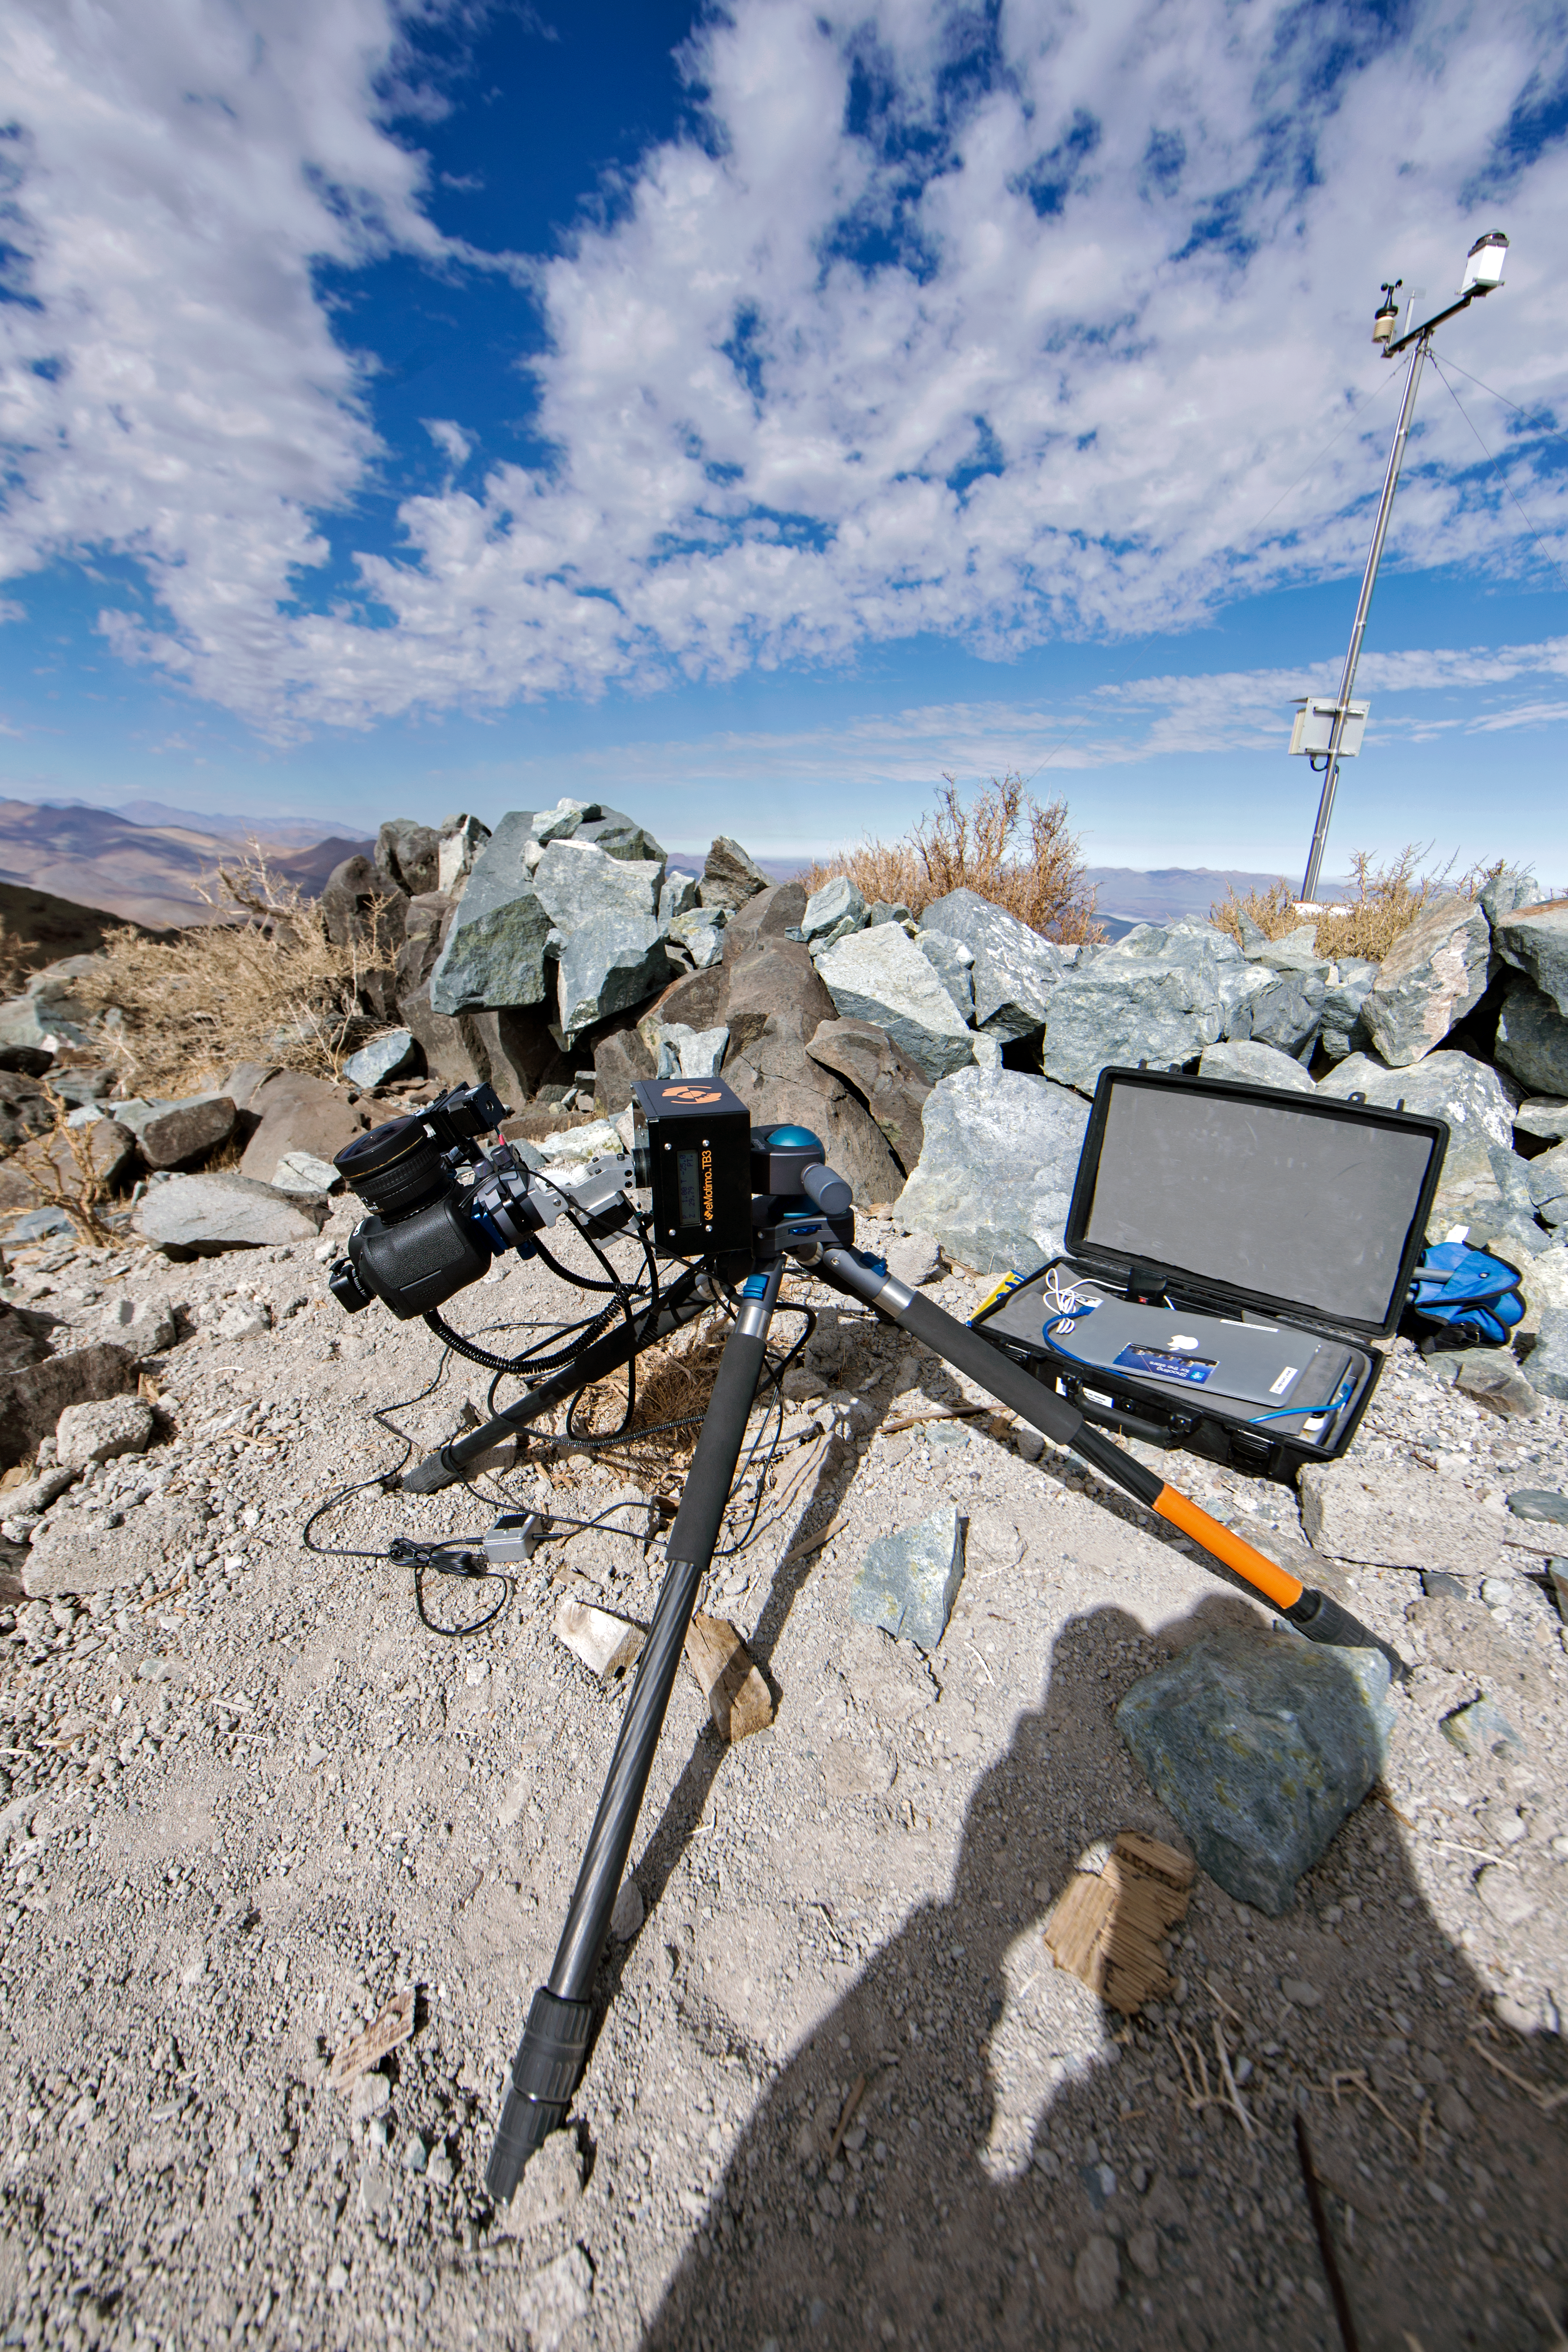

Set up for a night of shooting in the desert

“Time-lapse bot” set up at La Silla — an autonomous GBTimelapse Rig, using Intecro XTPower powerbanks (inside one of the Peli™ Storm Cases) for powering an Emotimo TB3 motion control and a Canon 6D mounted on top of a Novoflex TriPod. Used during the ESO Ultra HD Expedition.

Credit: ESO/C. Malin